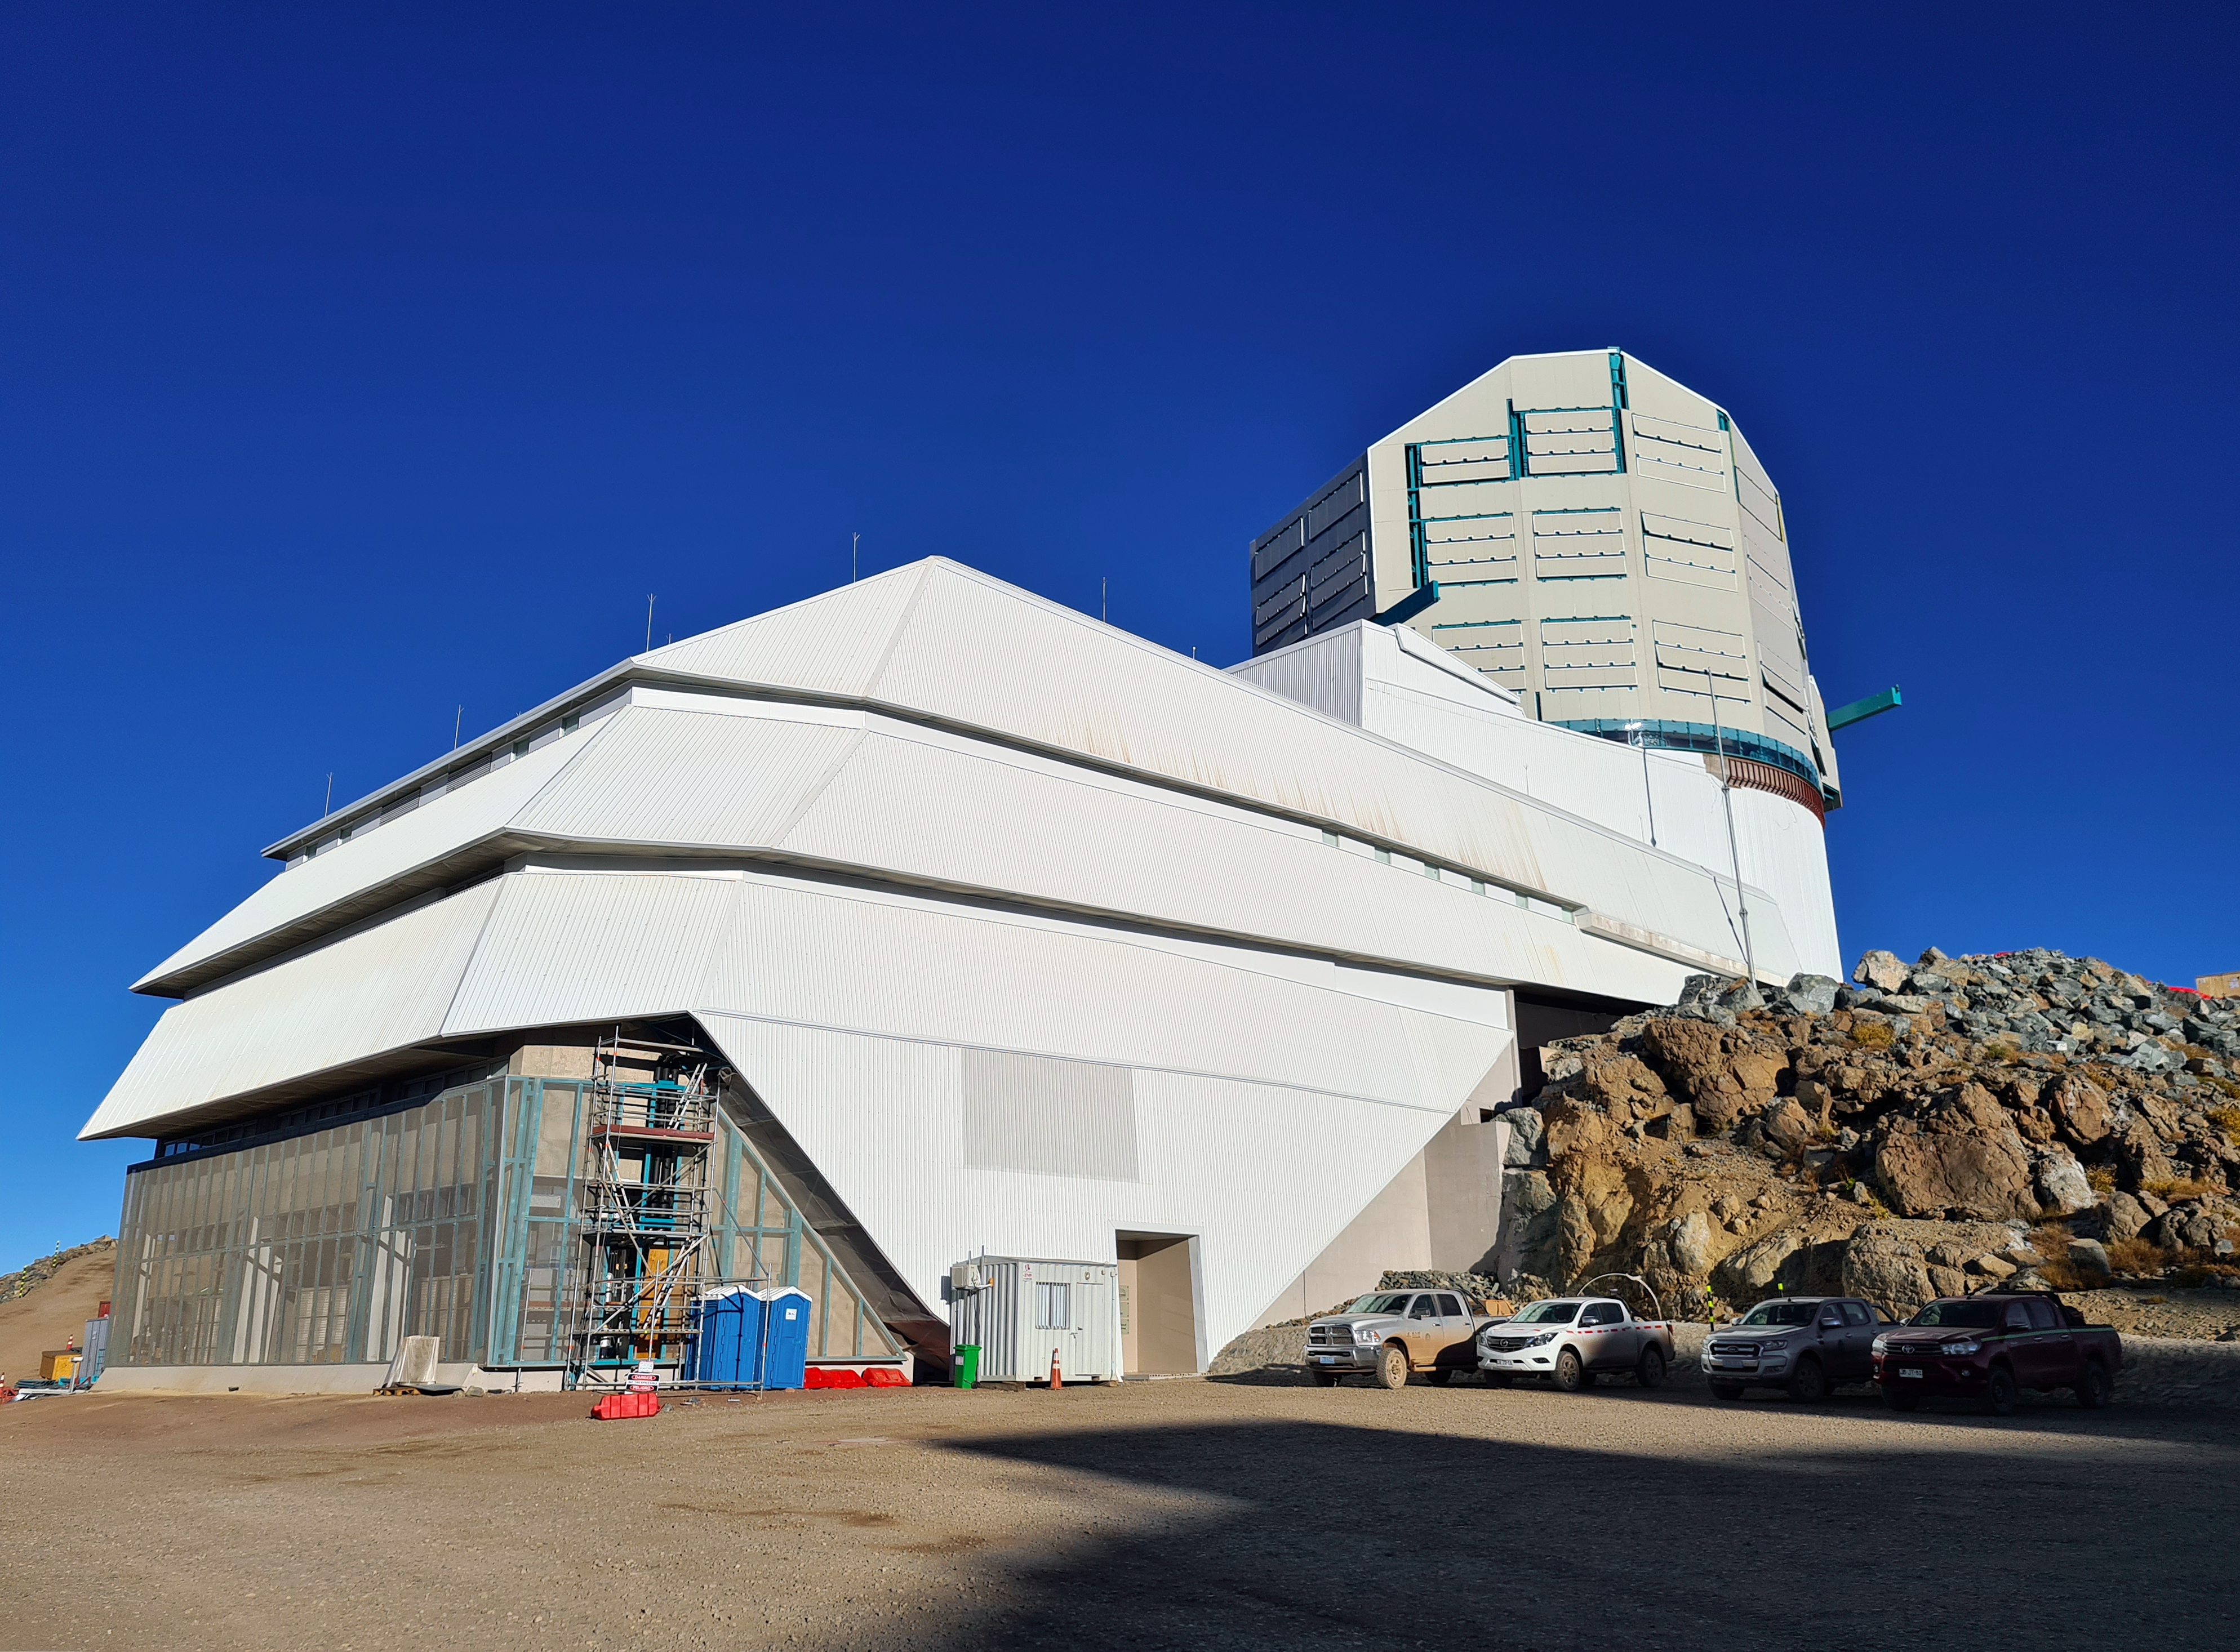

Clear Skies at Cerro Pachón

COVID-19 restrictions in the La Serena region of Chile have impacted construction activity, but progress on the summit is still being made, with a focus on high-priority work.

Credit: Rubin Observatory/NSF/AURA